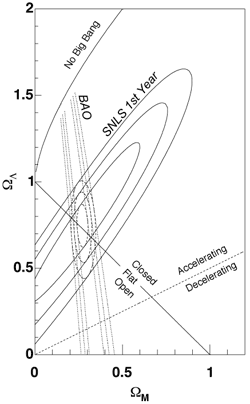

Gemini's Nod-&-Shuffle Provides Critical Deep Spectroscopic Data for Supernova Legacy Survey

Contours at 68.3%, 95.5% and 99.7% confidence level for the fit to an (ΩM, ΩΛ) cosmology from the SNLS Hubble diagram (solid contours, the SDSS baryon acoustic oscillations (Eisenstein et al. 2005, dotted lines), and the joint confidence contours (dashed lines). From the first year of SNLS, the strength of the dark energy appears to remain constant as the universe expands. This is at odds with a number of theretical ideas aobut the nature of dark energy.

Credit: International Gemini Observatory/NOIRLab/NSF/AURA